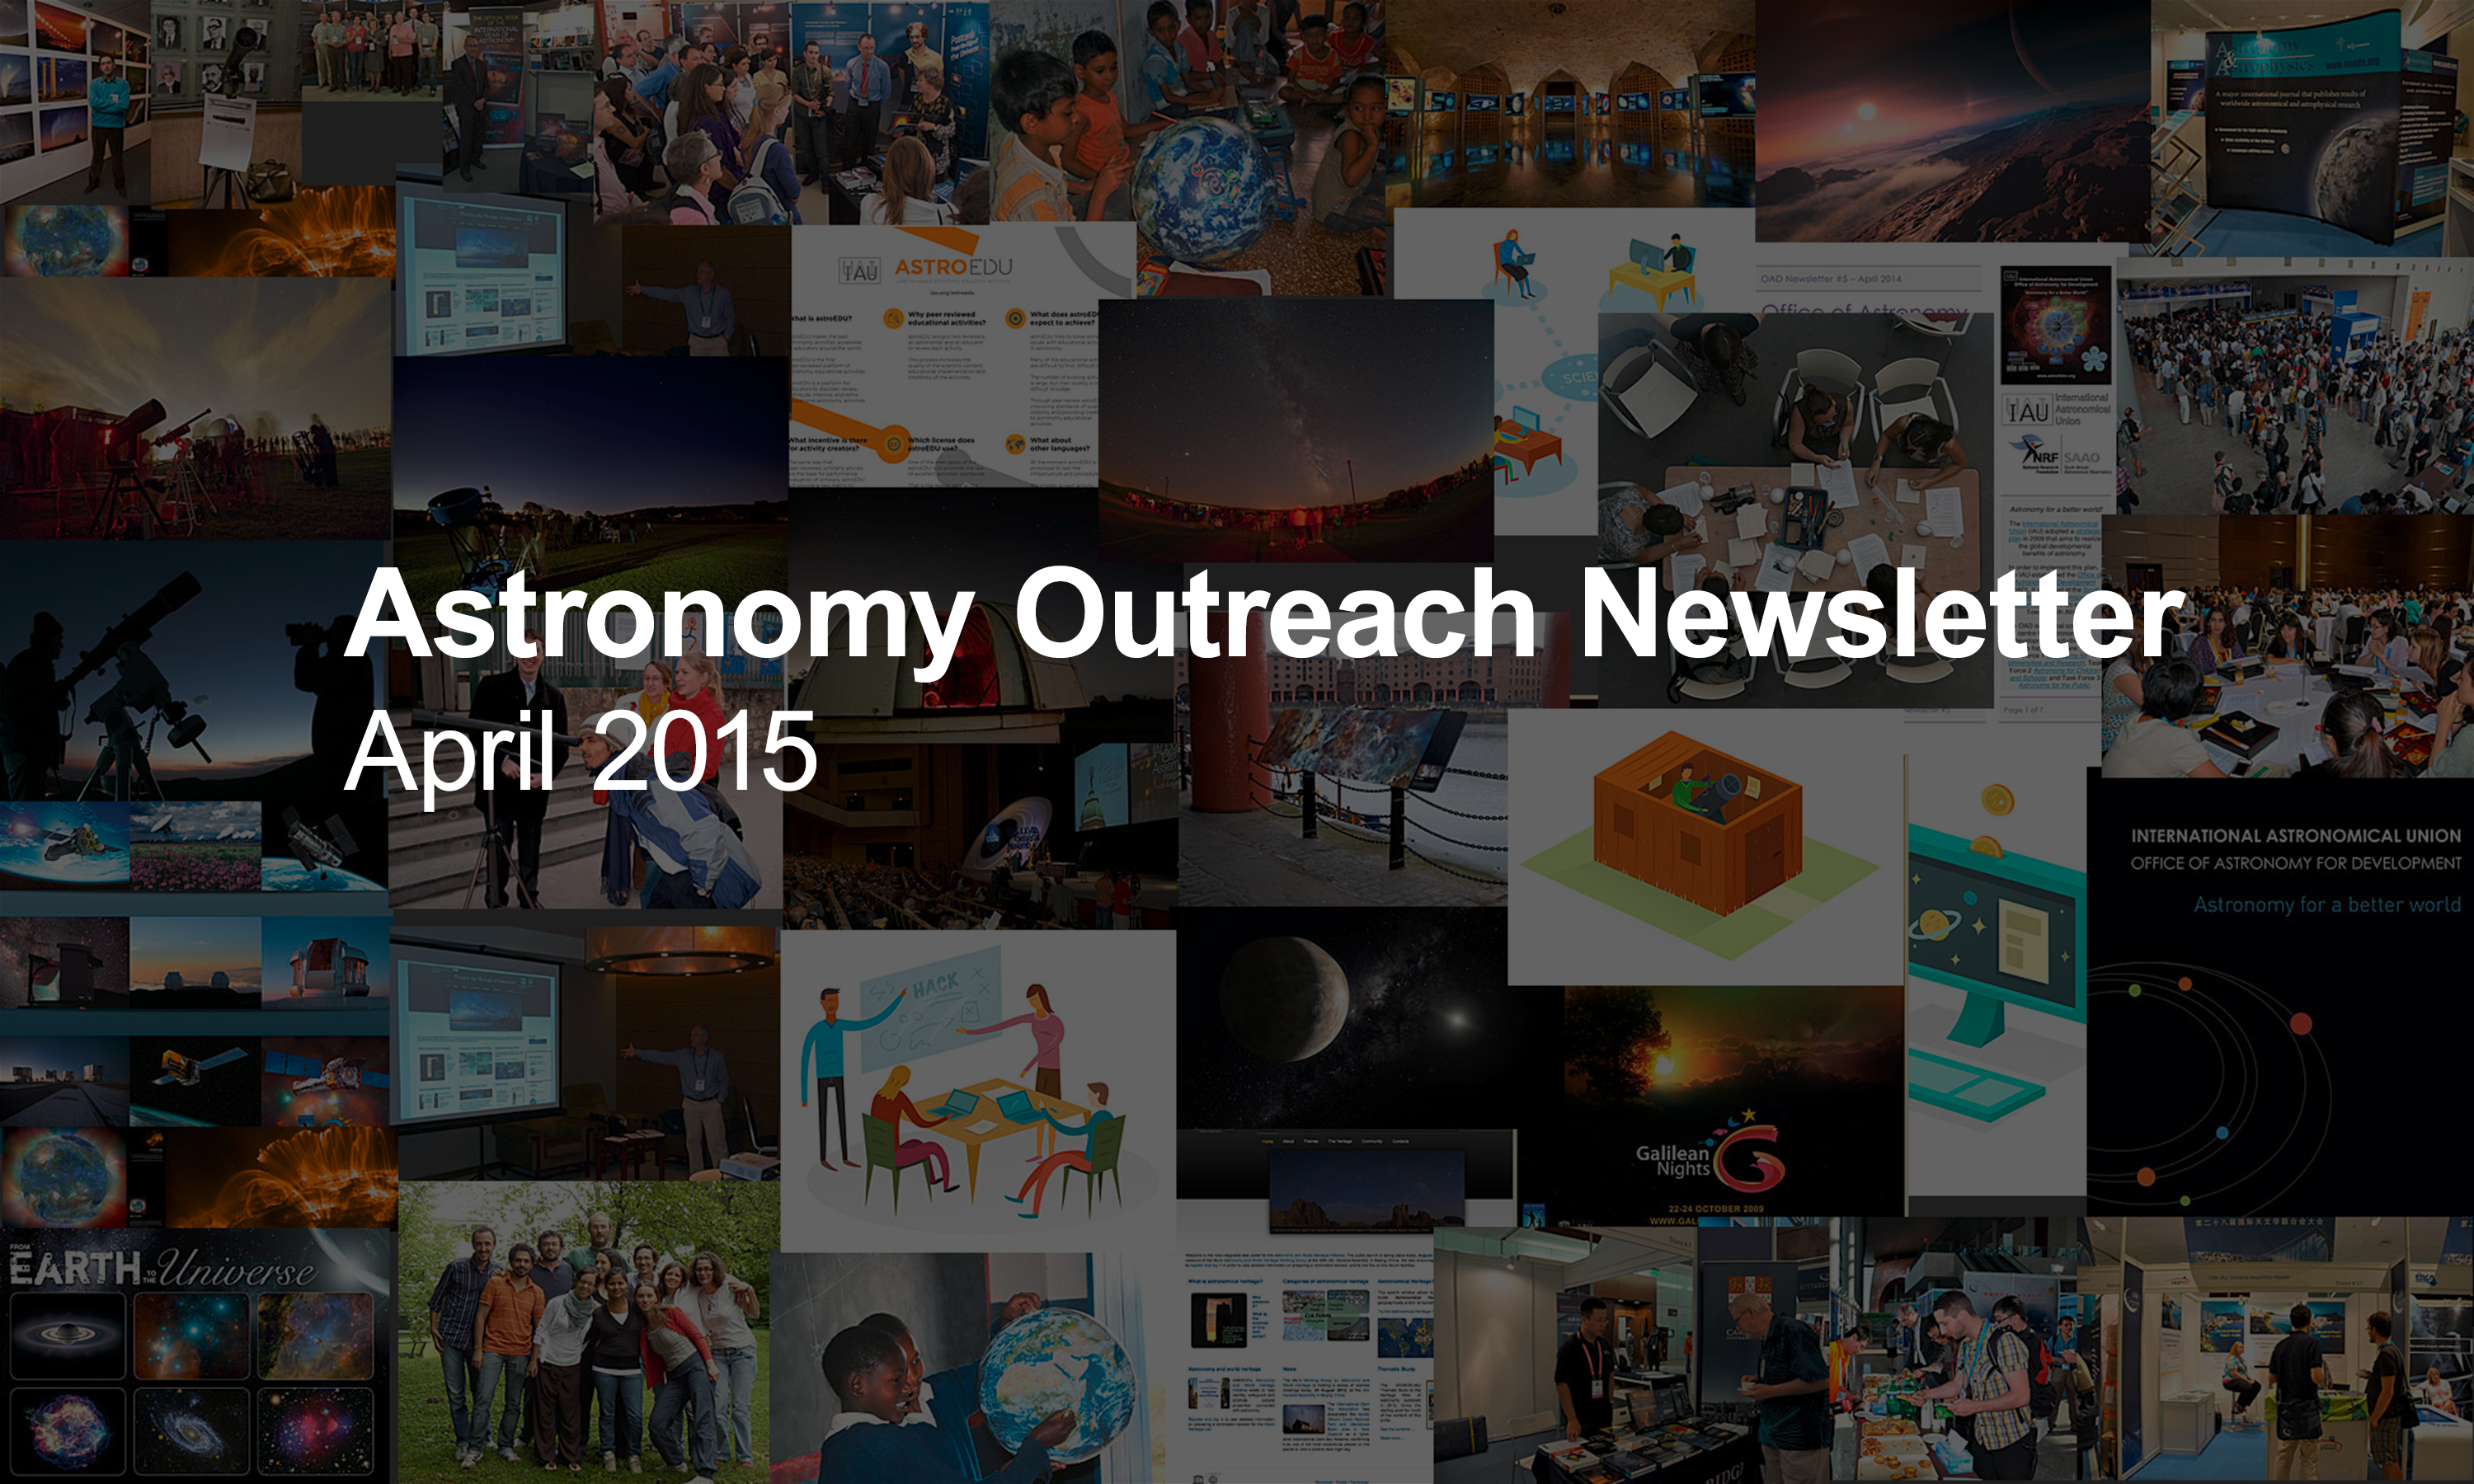

IAU Astronomy Outreach Newsletter #3 2015

IAU Astronomy Outreach Newsletter #3 2015 (April 2015)

Credit: IAU